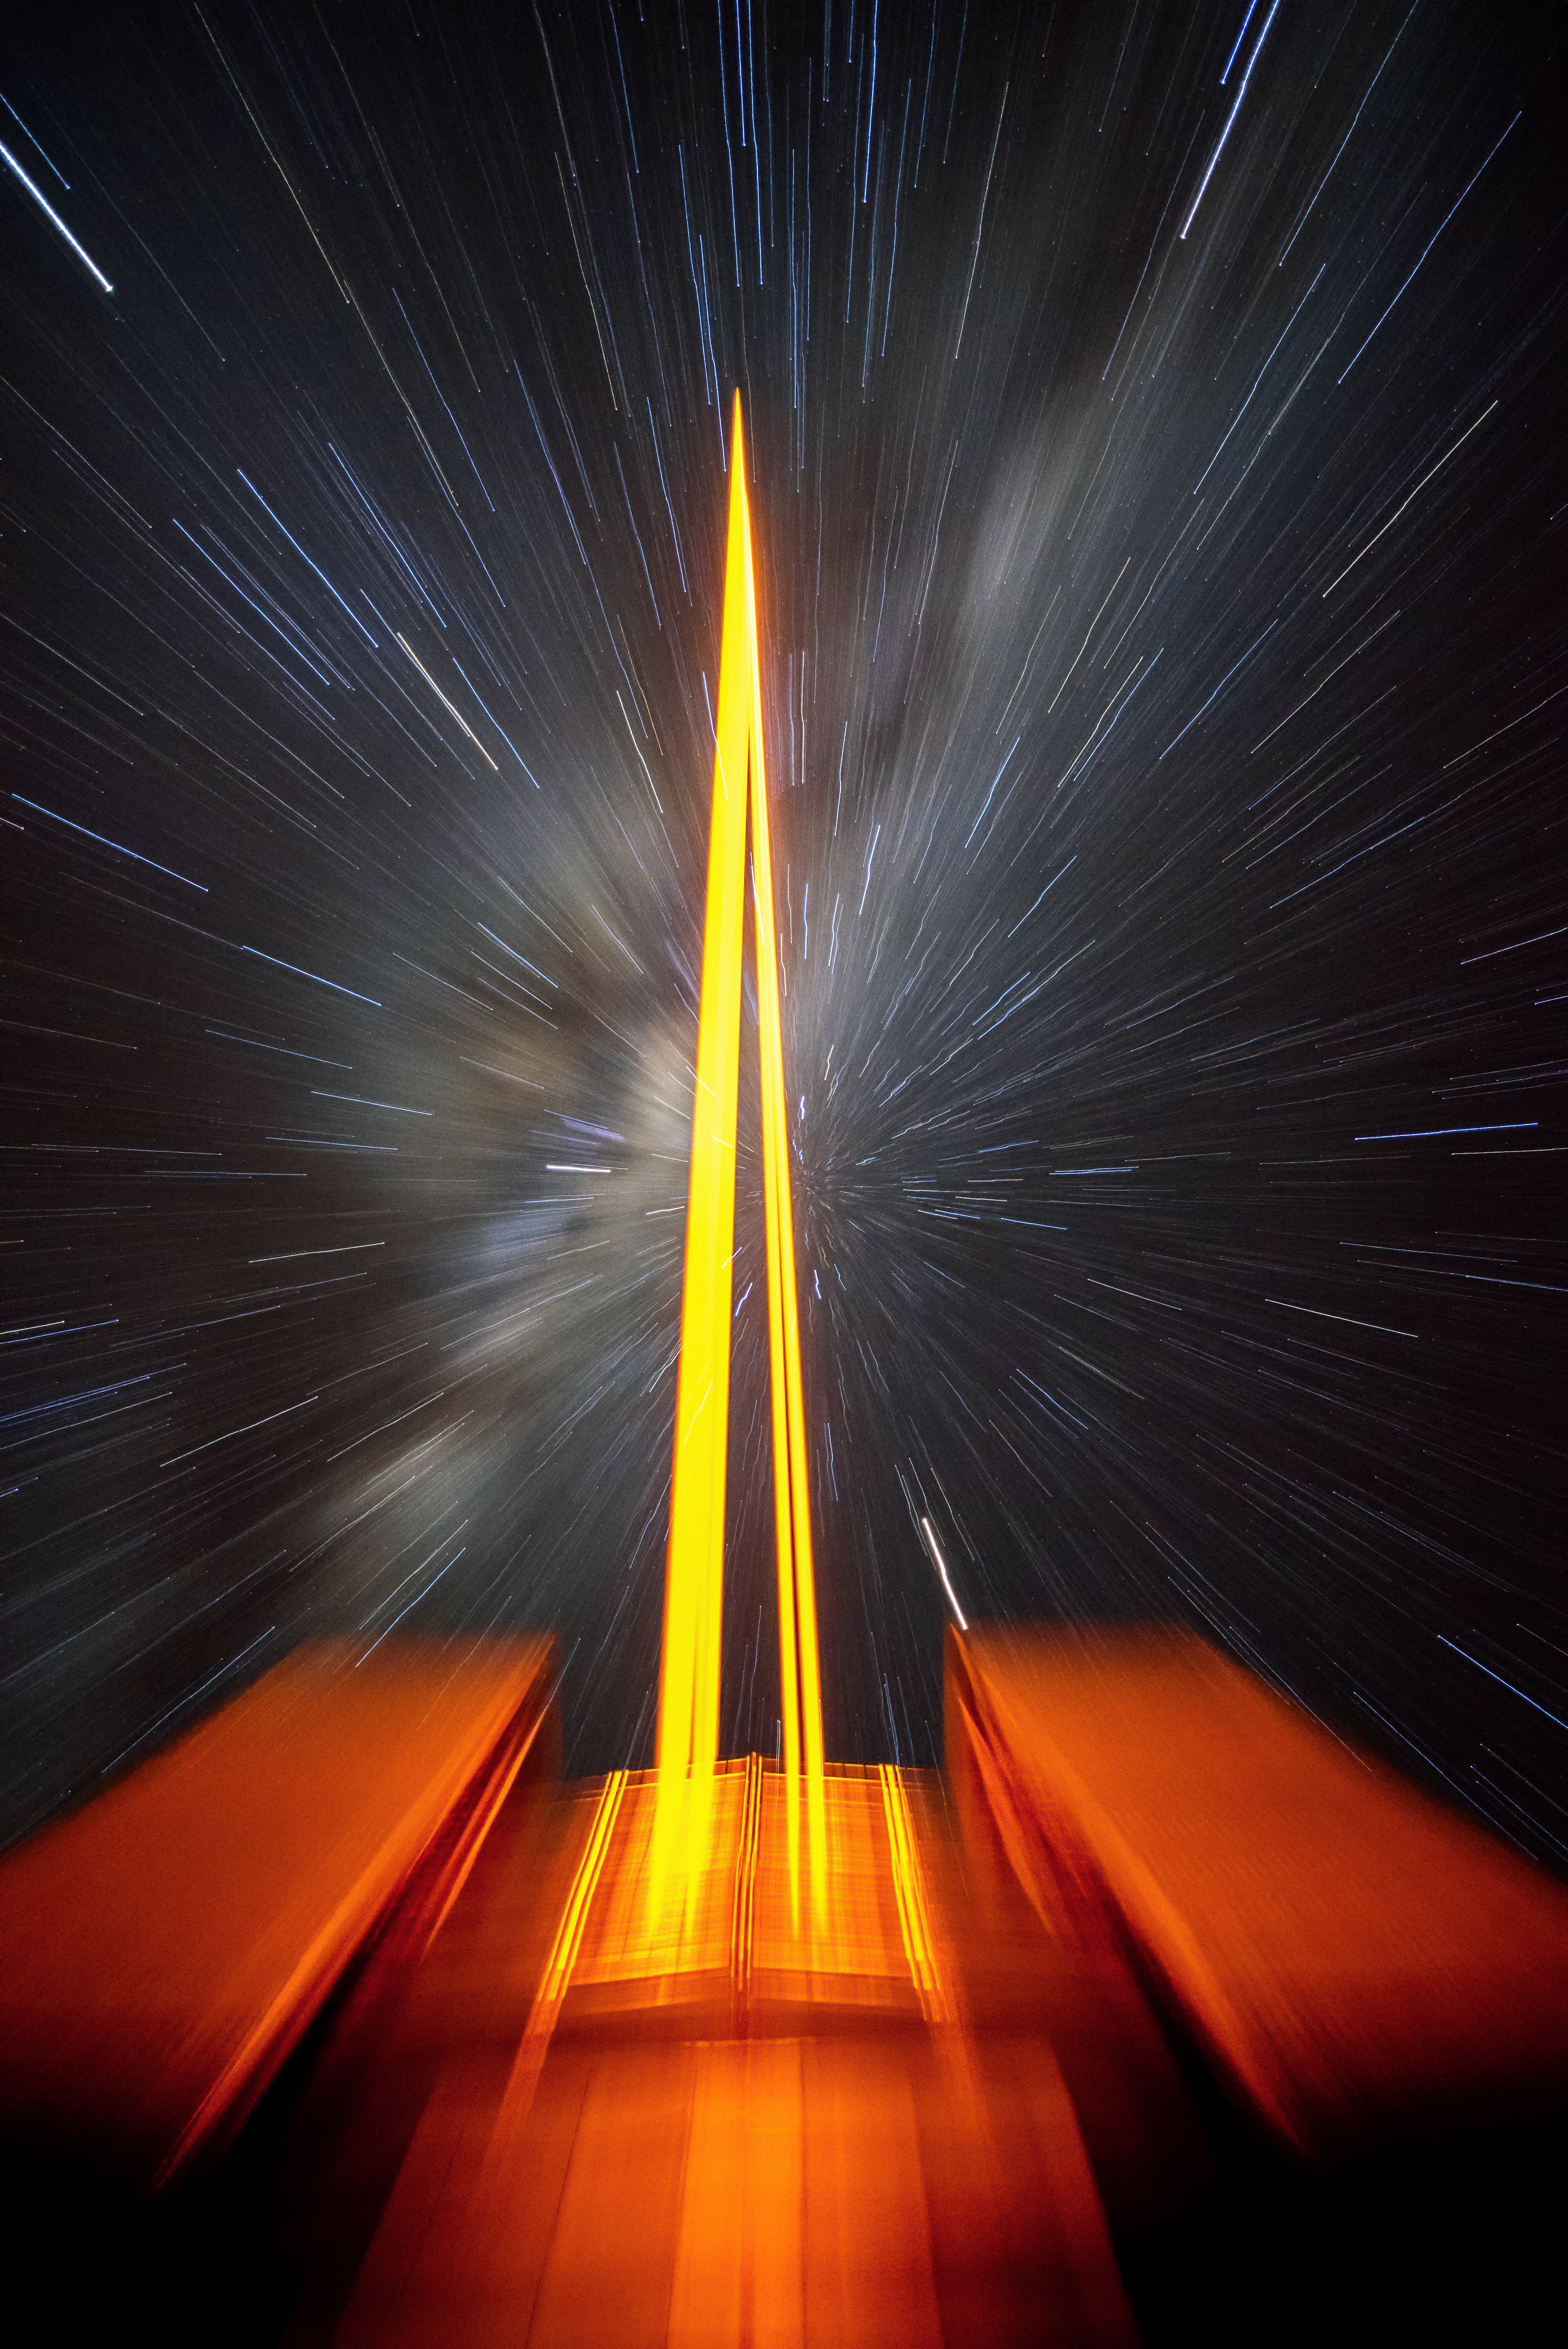

When the stars threw down their spears

Star trails captured over a period of observing time at ESO's VLT. The star trails in this photo are not the usual circular ones that you see in long exposures due to Earth's rotation. In this case the star trails seem to emerge from a central point which is achieved by creatively using a zoom lens and zooming in or out during the exposure. The central focus of the photo is the laser light sent up by Unit Telescope 4 (Yepun) of the VLT. The laser light creates an artificial guide star, which is part of the state-of-the-art Adaptive Optics system that corrects the blurring effects of Earth's atmosphere to capture sharper images.

Credit: G. Hüdepohl (atacamaphoto.com)/ESO